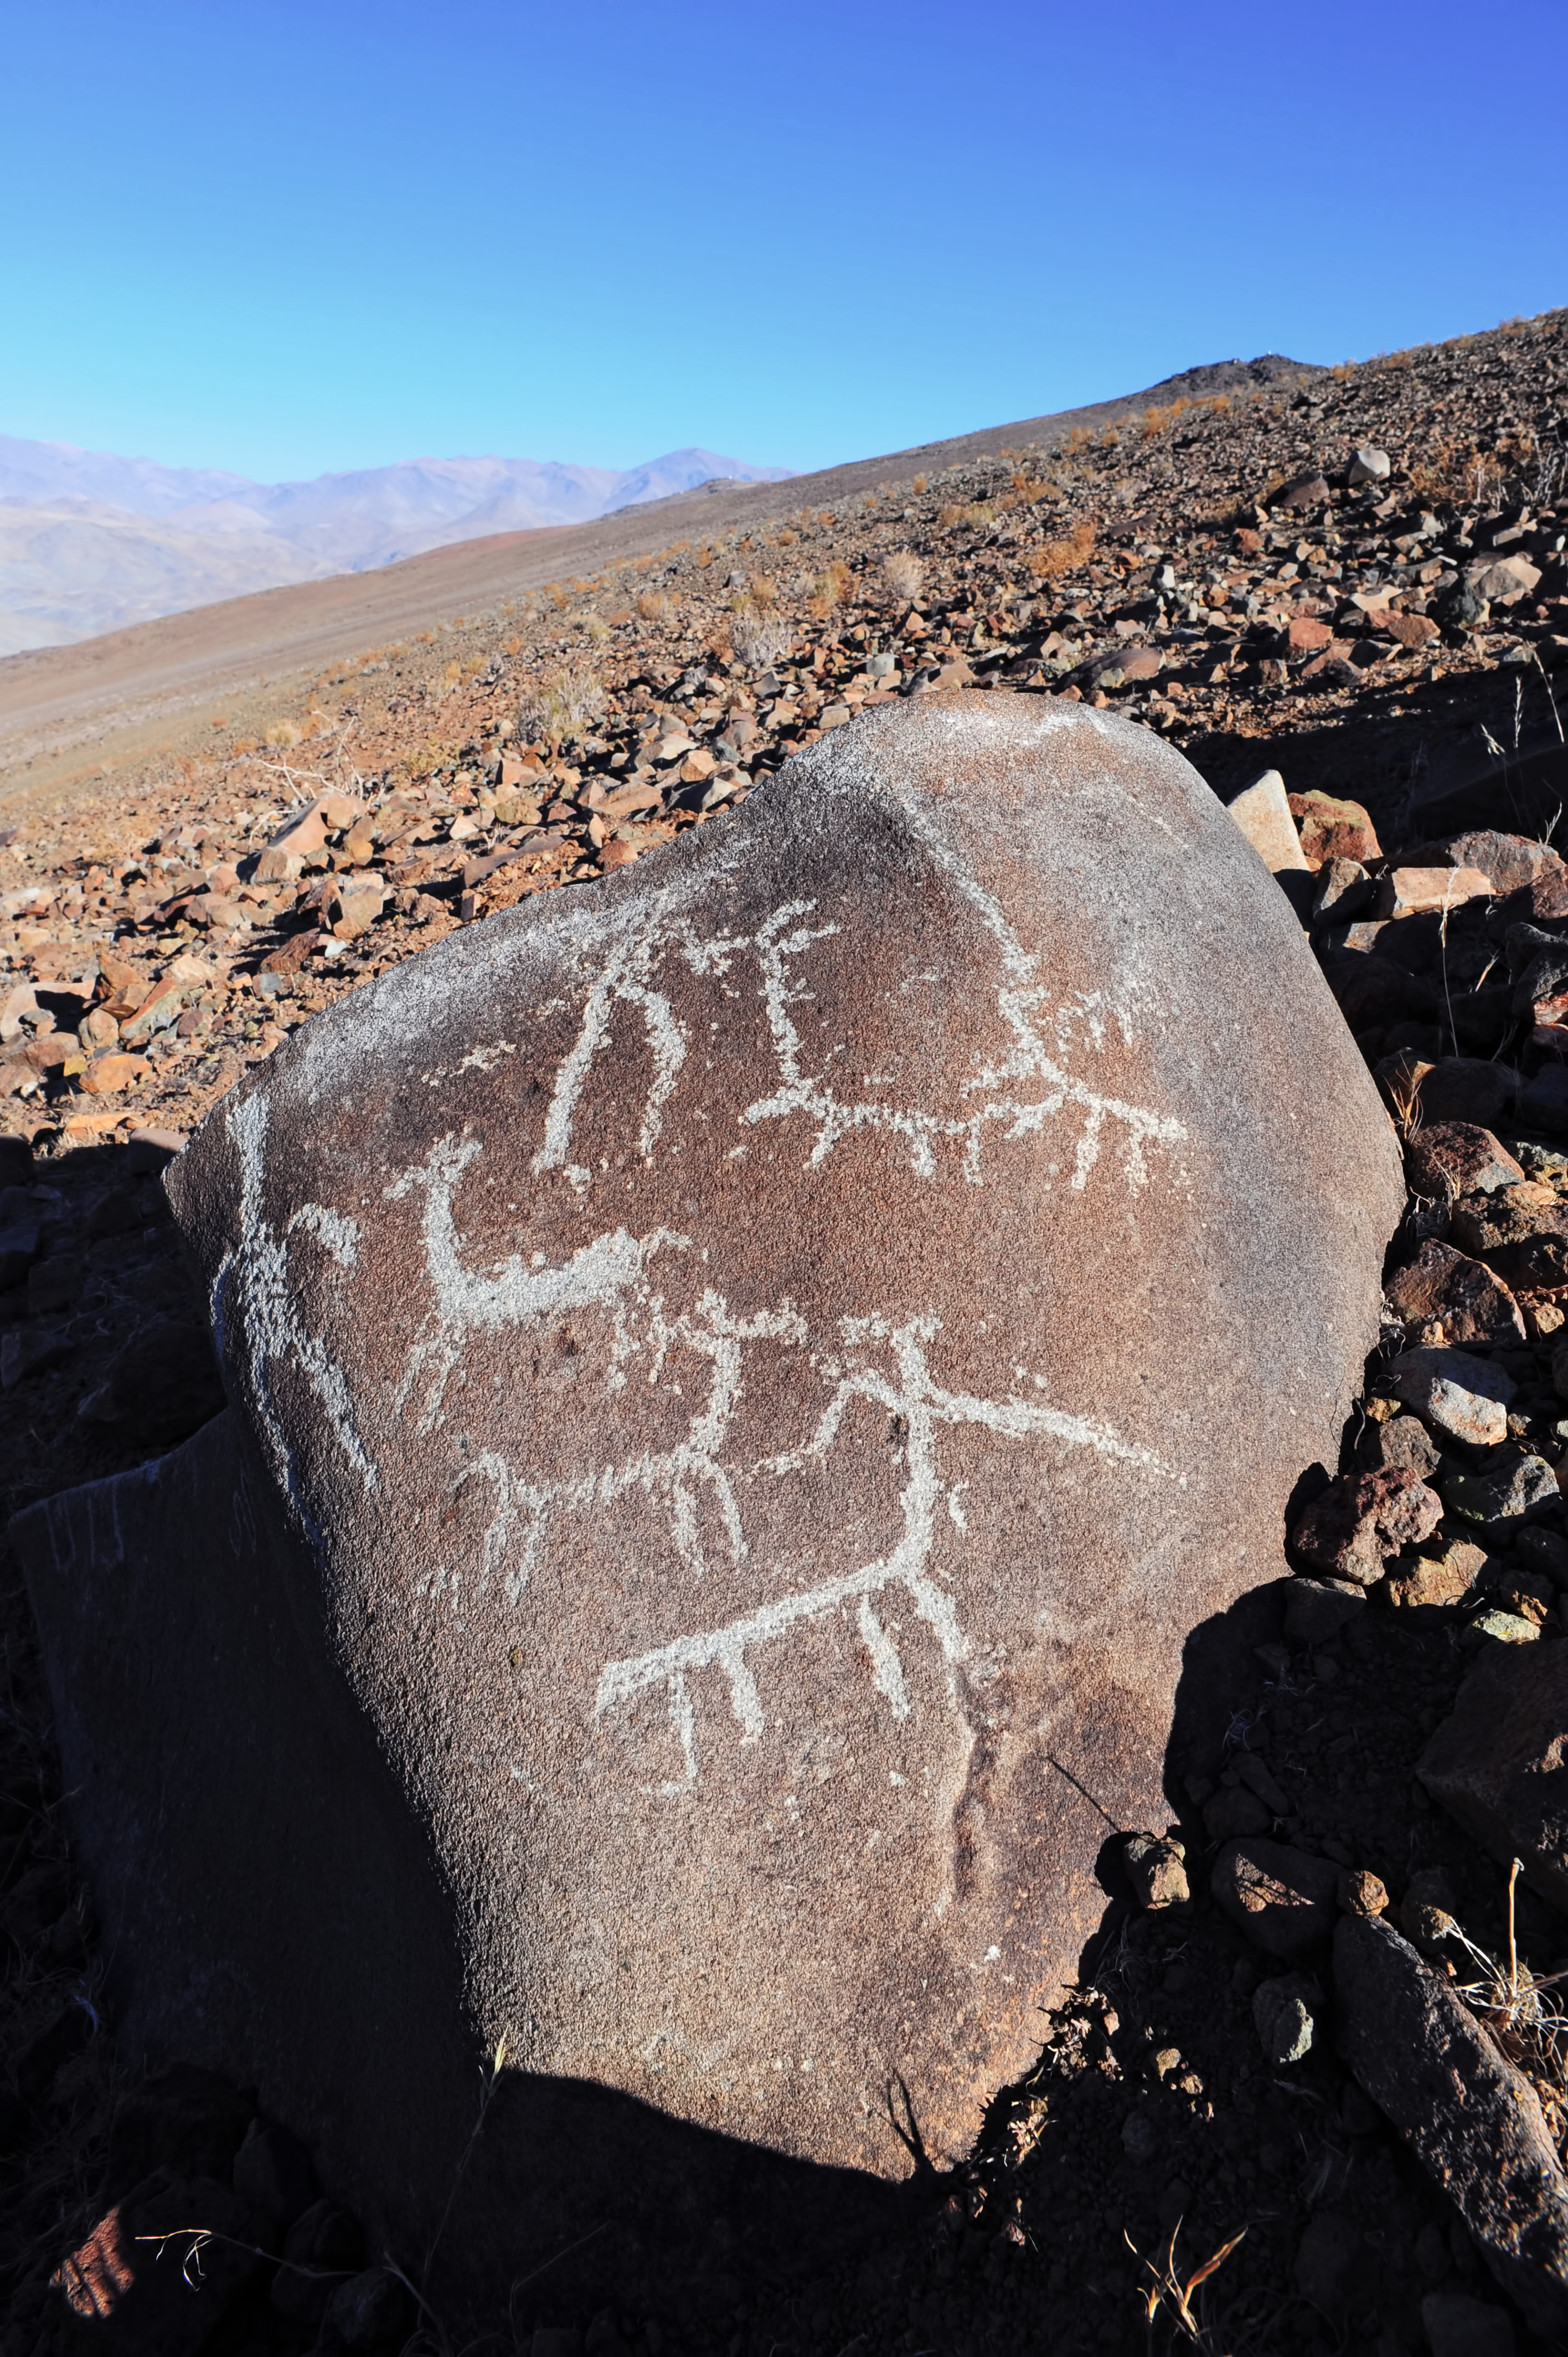

Llamas at La Silla

This image shows an ancient sun-scorched boulder near ESO's La Silla Observatory in Chile, on the outskirts of this desert at a height of some 2400 metres above sea level.

Visible on the boulder are several petroglyphs — rock engravings — depicting men and llamas. Llamas have historically been very important to South American cultures, being used as both a source of food and wool, and also as a pack animal for carrying goods across the land. The importance of llamas was reflected in the beliefs of the pre-Columbian people who inhabited the region — the Inca herders worshipped a multicoloured llama deity by the name of Urcuchillay, who was said to watch over the animals. The name Urcuchillay was also given to the constellation of Lyra (The Lyre) by the ancient Inca astronomers.

The llama is honoured yet again in the Inca constellations. These constellations were formed from dark patches on the bright plane of the Milky Way, rather than from bright, prominent stars — as is the Western tradition. One of these dark constellations was known as Yacana (The Llama), which stretches from the galactic centre towards the Southern Cross, its eye being our stellar neighbour Alpha Centauri.

This image was taken by Håkon Dahle, an accomplished professional astronomer. He submitted the photograph to the Your ESO Pictures Flickr group. The Flickr group is regularly reviewed and the best photos are selected to be featured in our popular Picture of the Week series, or in our gallery.

Credit: ESO/H. Dahle